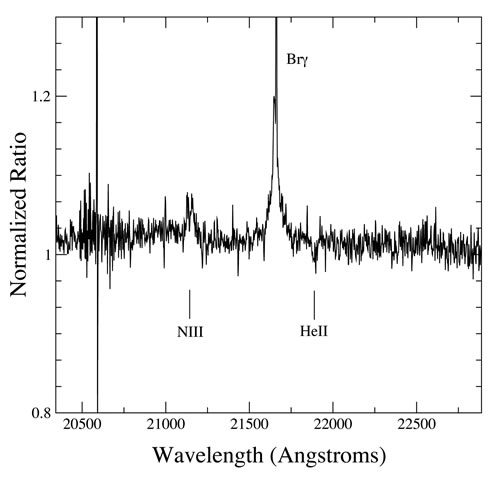

NIFS K-band spectrum of W51d/IRS2W zooming on the NIII multiplet emission and He II absorption

NIFS K-band spectrum of W51d/IRS2W zooming on the NIII multiplet emission and He II absorption, indicative of a very young massive star with spectral type as early as O3-4.

Credit: International Gemini Observatory/NOIRLab/NSF/AURA